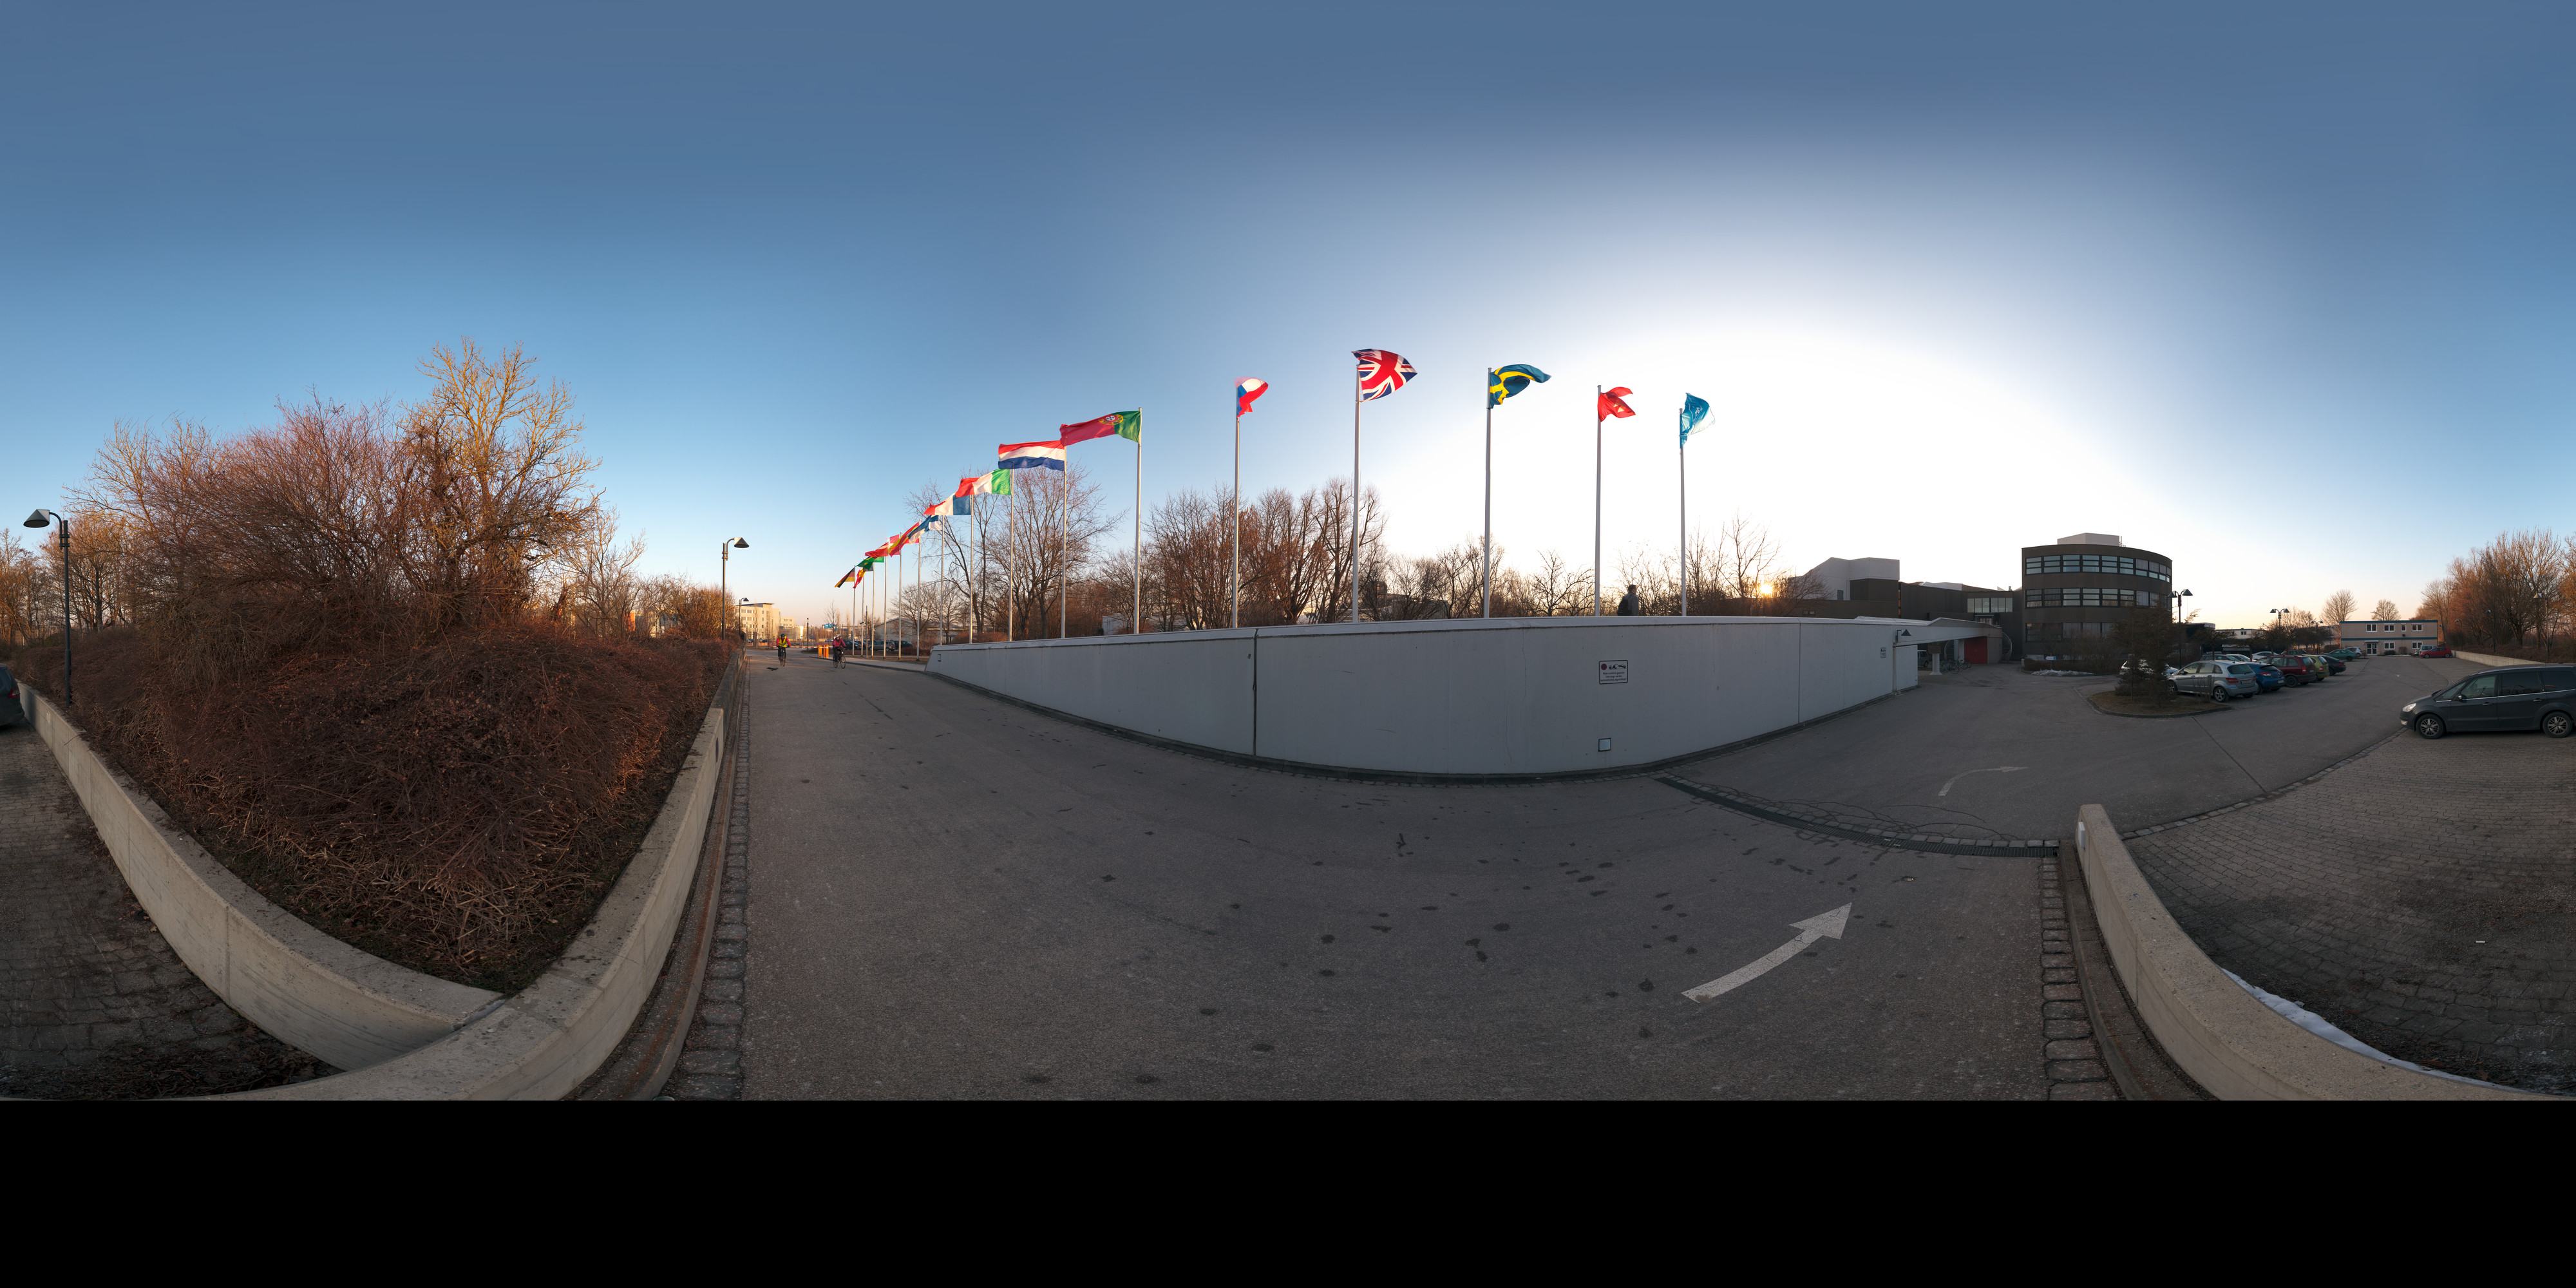

ESO Headquarters with flags flying

An extended to 360 x 180 degrees (with black) panorama view of the entrance of ESO Headquarters, in Garching, Germany. In this picture, taken in the early morning from the parking area, the flags of the 15 ESO Member States fly together with the ESO flag (first on the right).

Credit: ESO